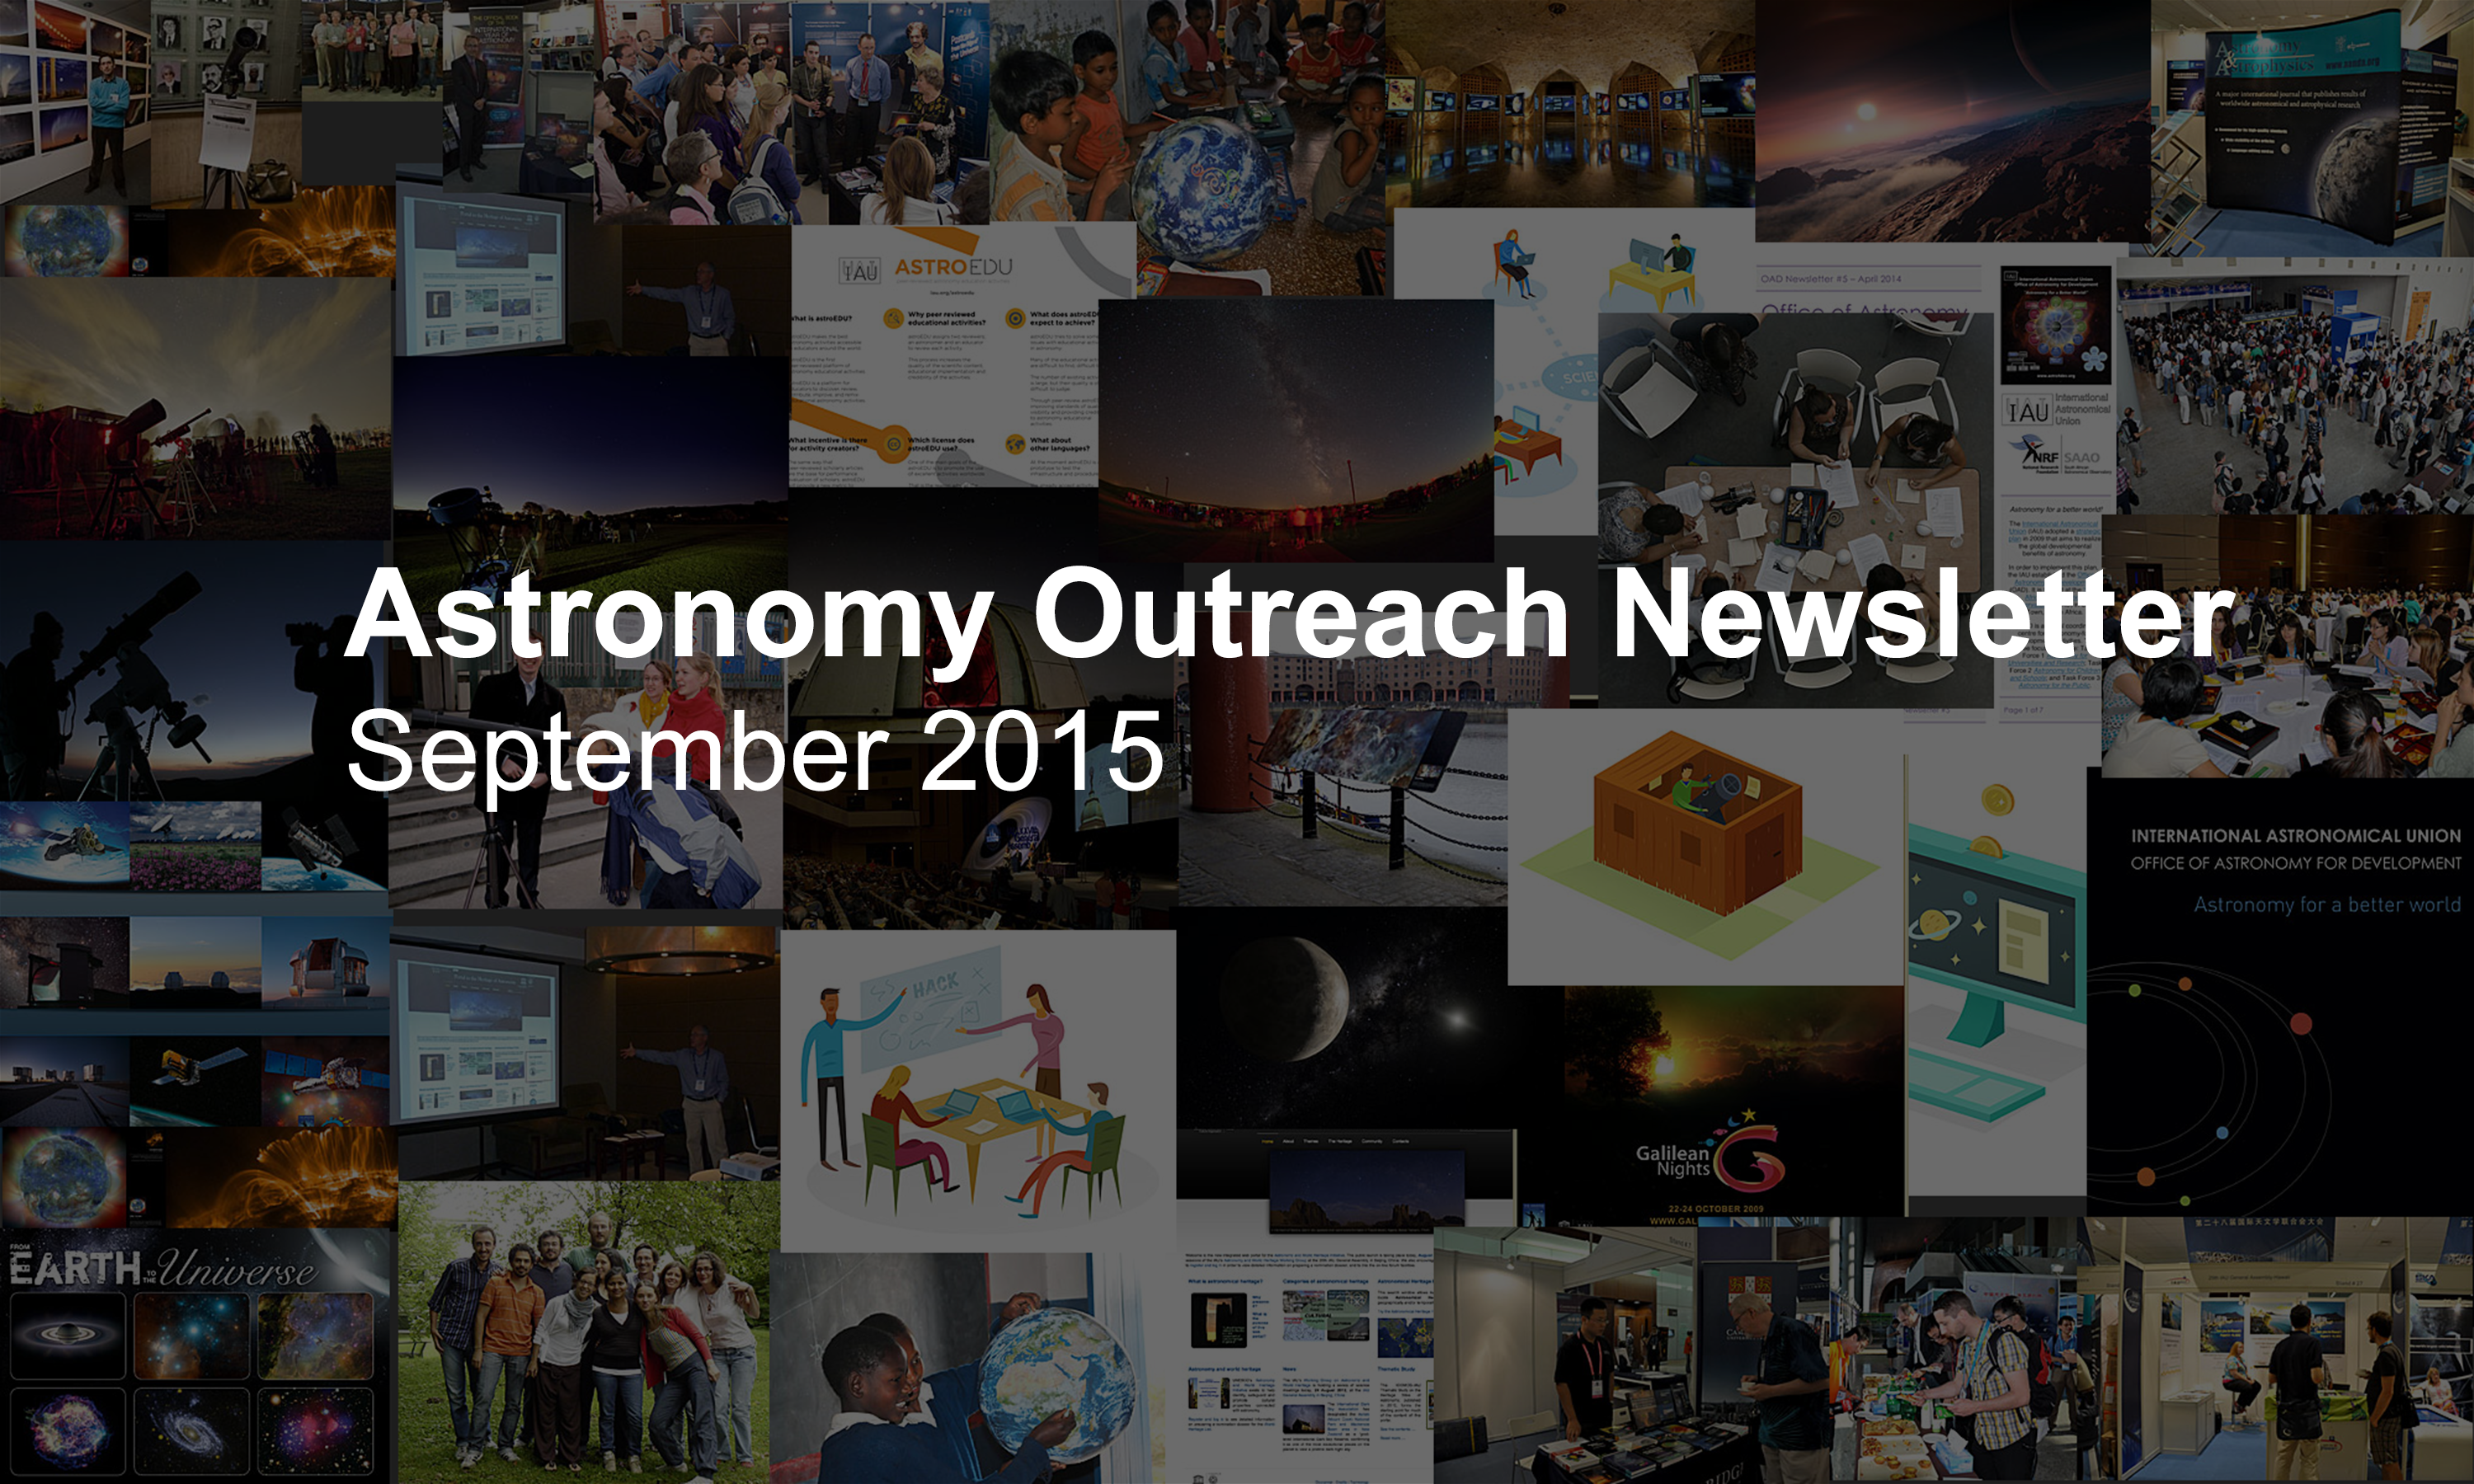

IAU Astronomy Outreach Newsletter #12 2015

IAU Astronomy Outreach Newsletter #12 2015 (September 2015 #1)

Credit: IAU